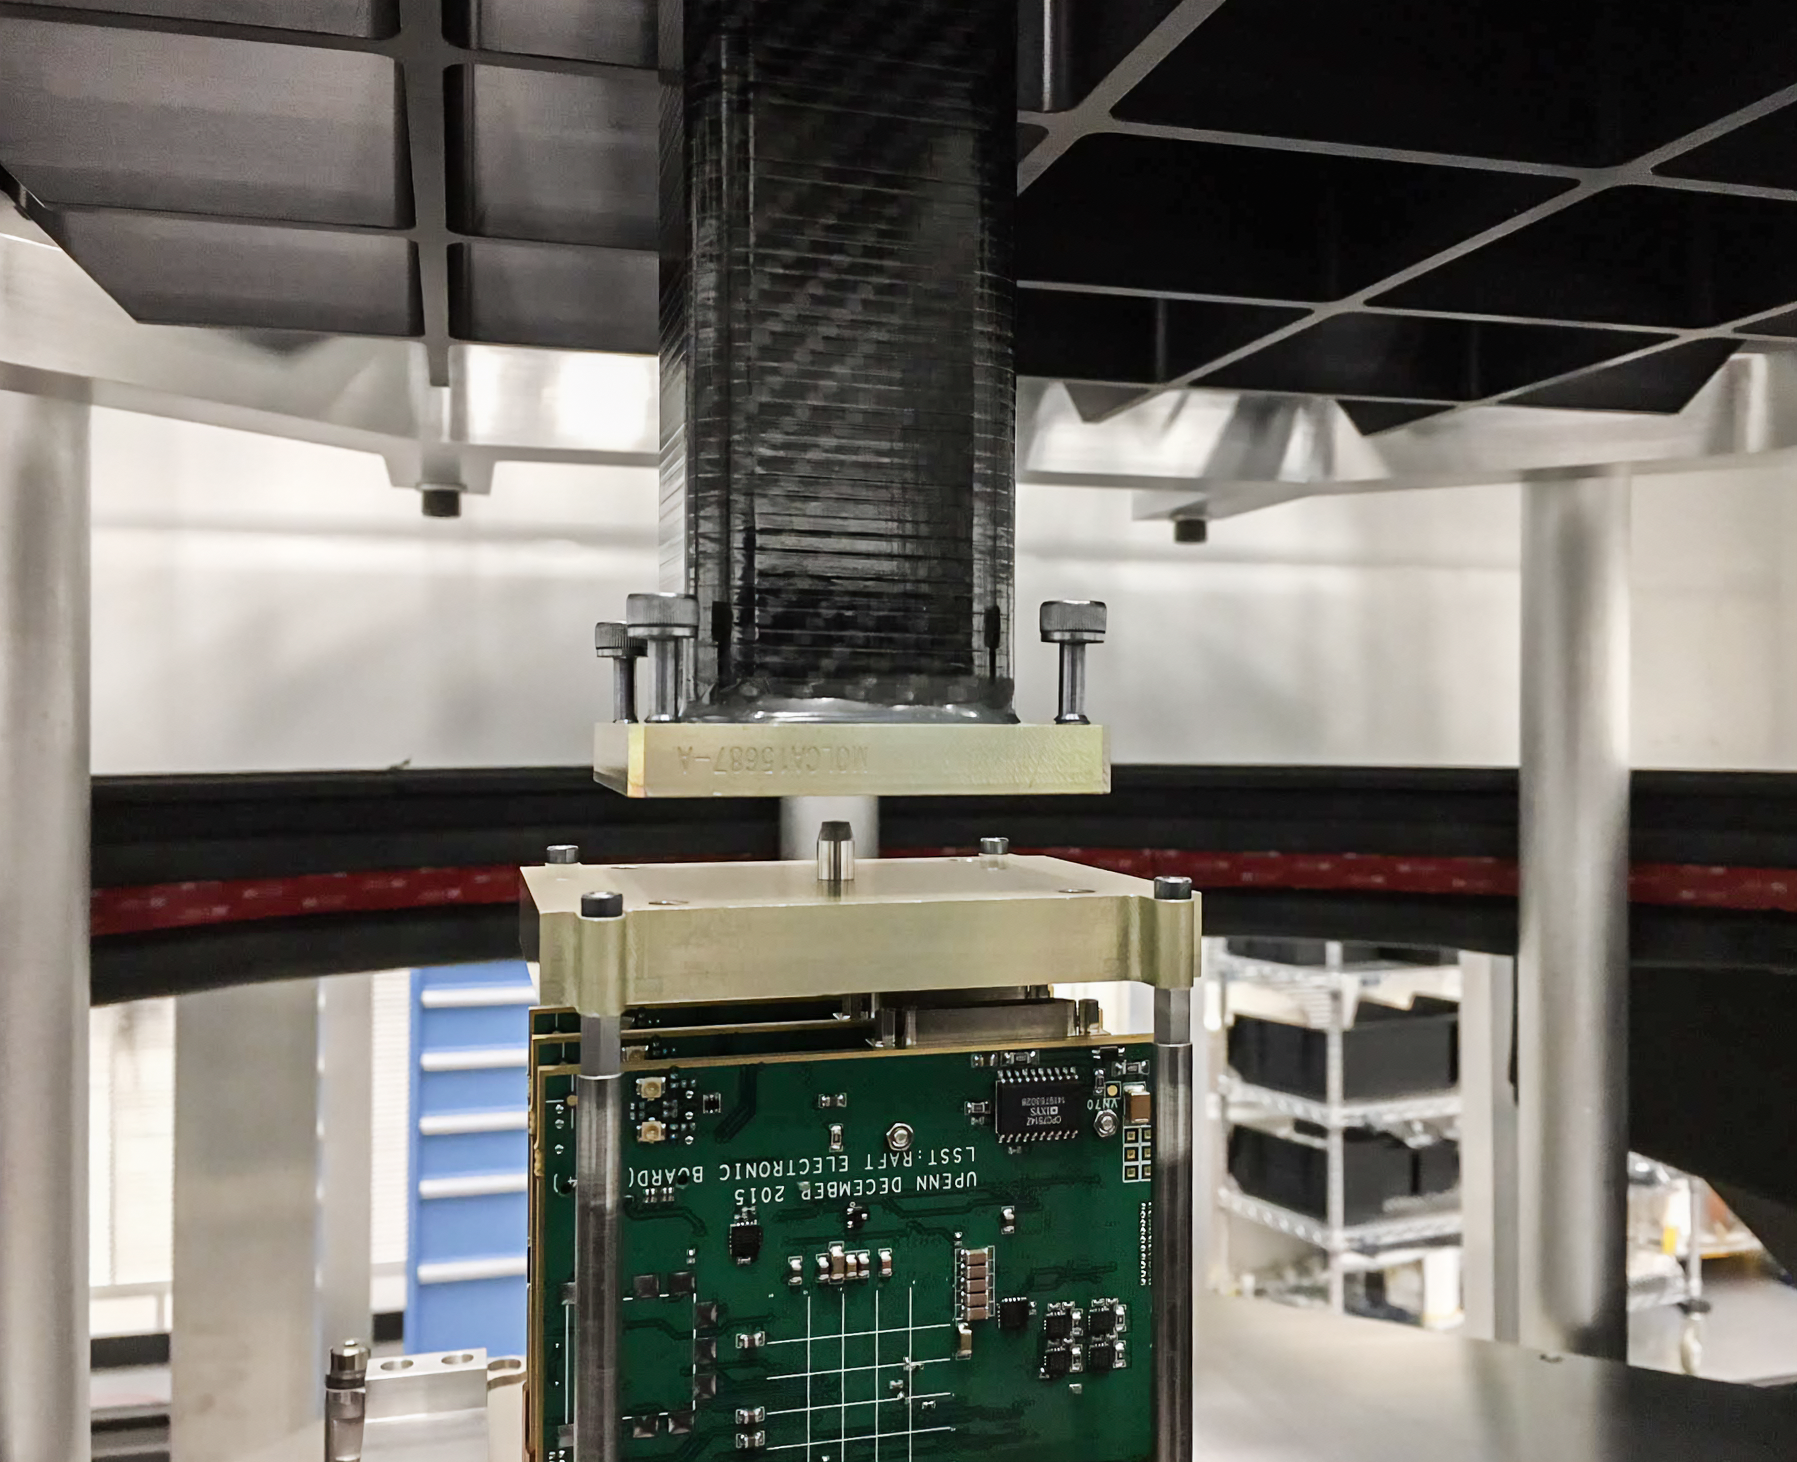

Vera C. Rubin Observatory LSST Camera Focal Plane Build 034

Testing the process of installing RTMs into the cryostat using a mechanical RTM and prototype cryostat assembly. These mechanical prototypes have all of the same features and most of the same tolerances as the real RTMs and cryostat assembly, but use metallic components in place of the CeSic (carbon fiber reinforced silicon carbide) and non-functional CCD sensors.

Credit: Travis Lange/SLAC National Accelerator Laboratory